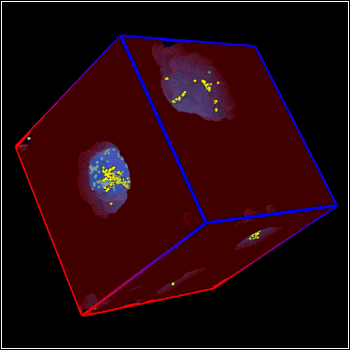

Cosmic Reionization

The box shows the distribution of neutral hydrogen (maroon) and ionized hydrogen (light blue) around the most energetic star-forming sources (yellow dots) in the very early universe (a redshift of 9.3).

Credit: Nick Gnedin/Fermilab